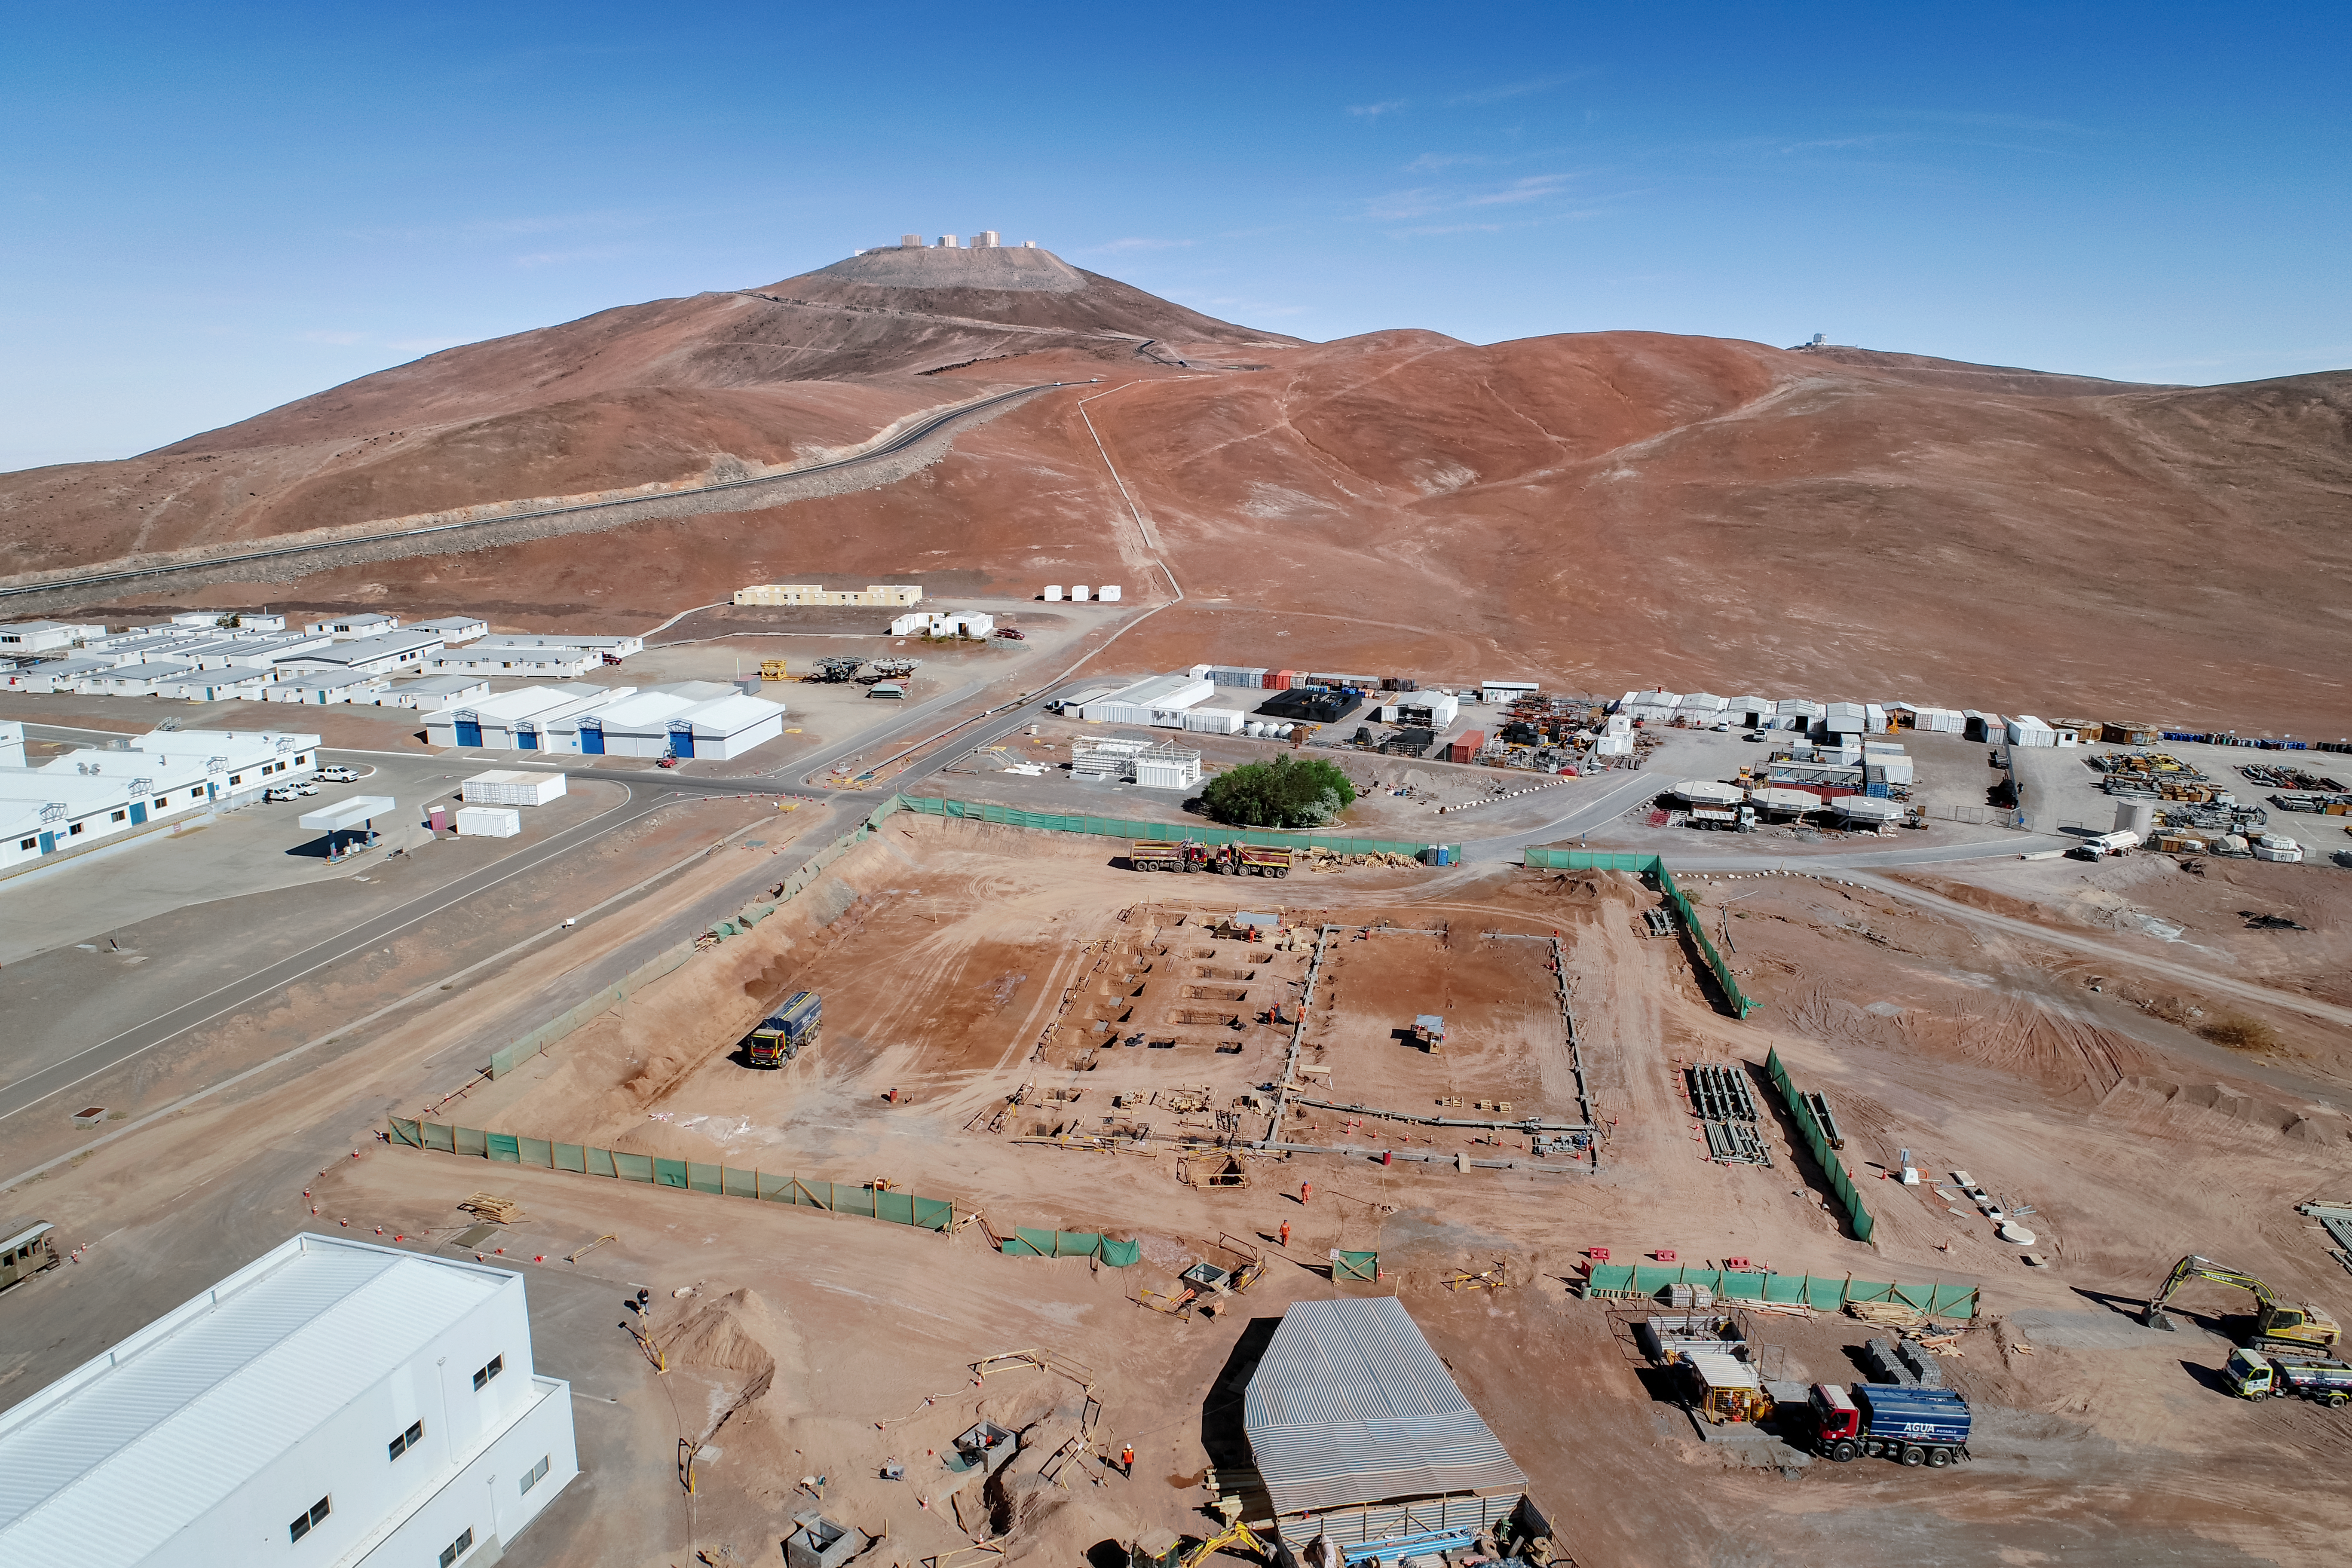

Road to the ELT

The site of the ELT Technical Facility, at ESO's Paranal Observatory. This site, established in 2018, will serve as an initial assembly place for the mirrors of the ELT, as well as providing facilities for their maintenance.

Credit: G. Hüdepohl (atacamaphoto.com)/ESO